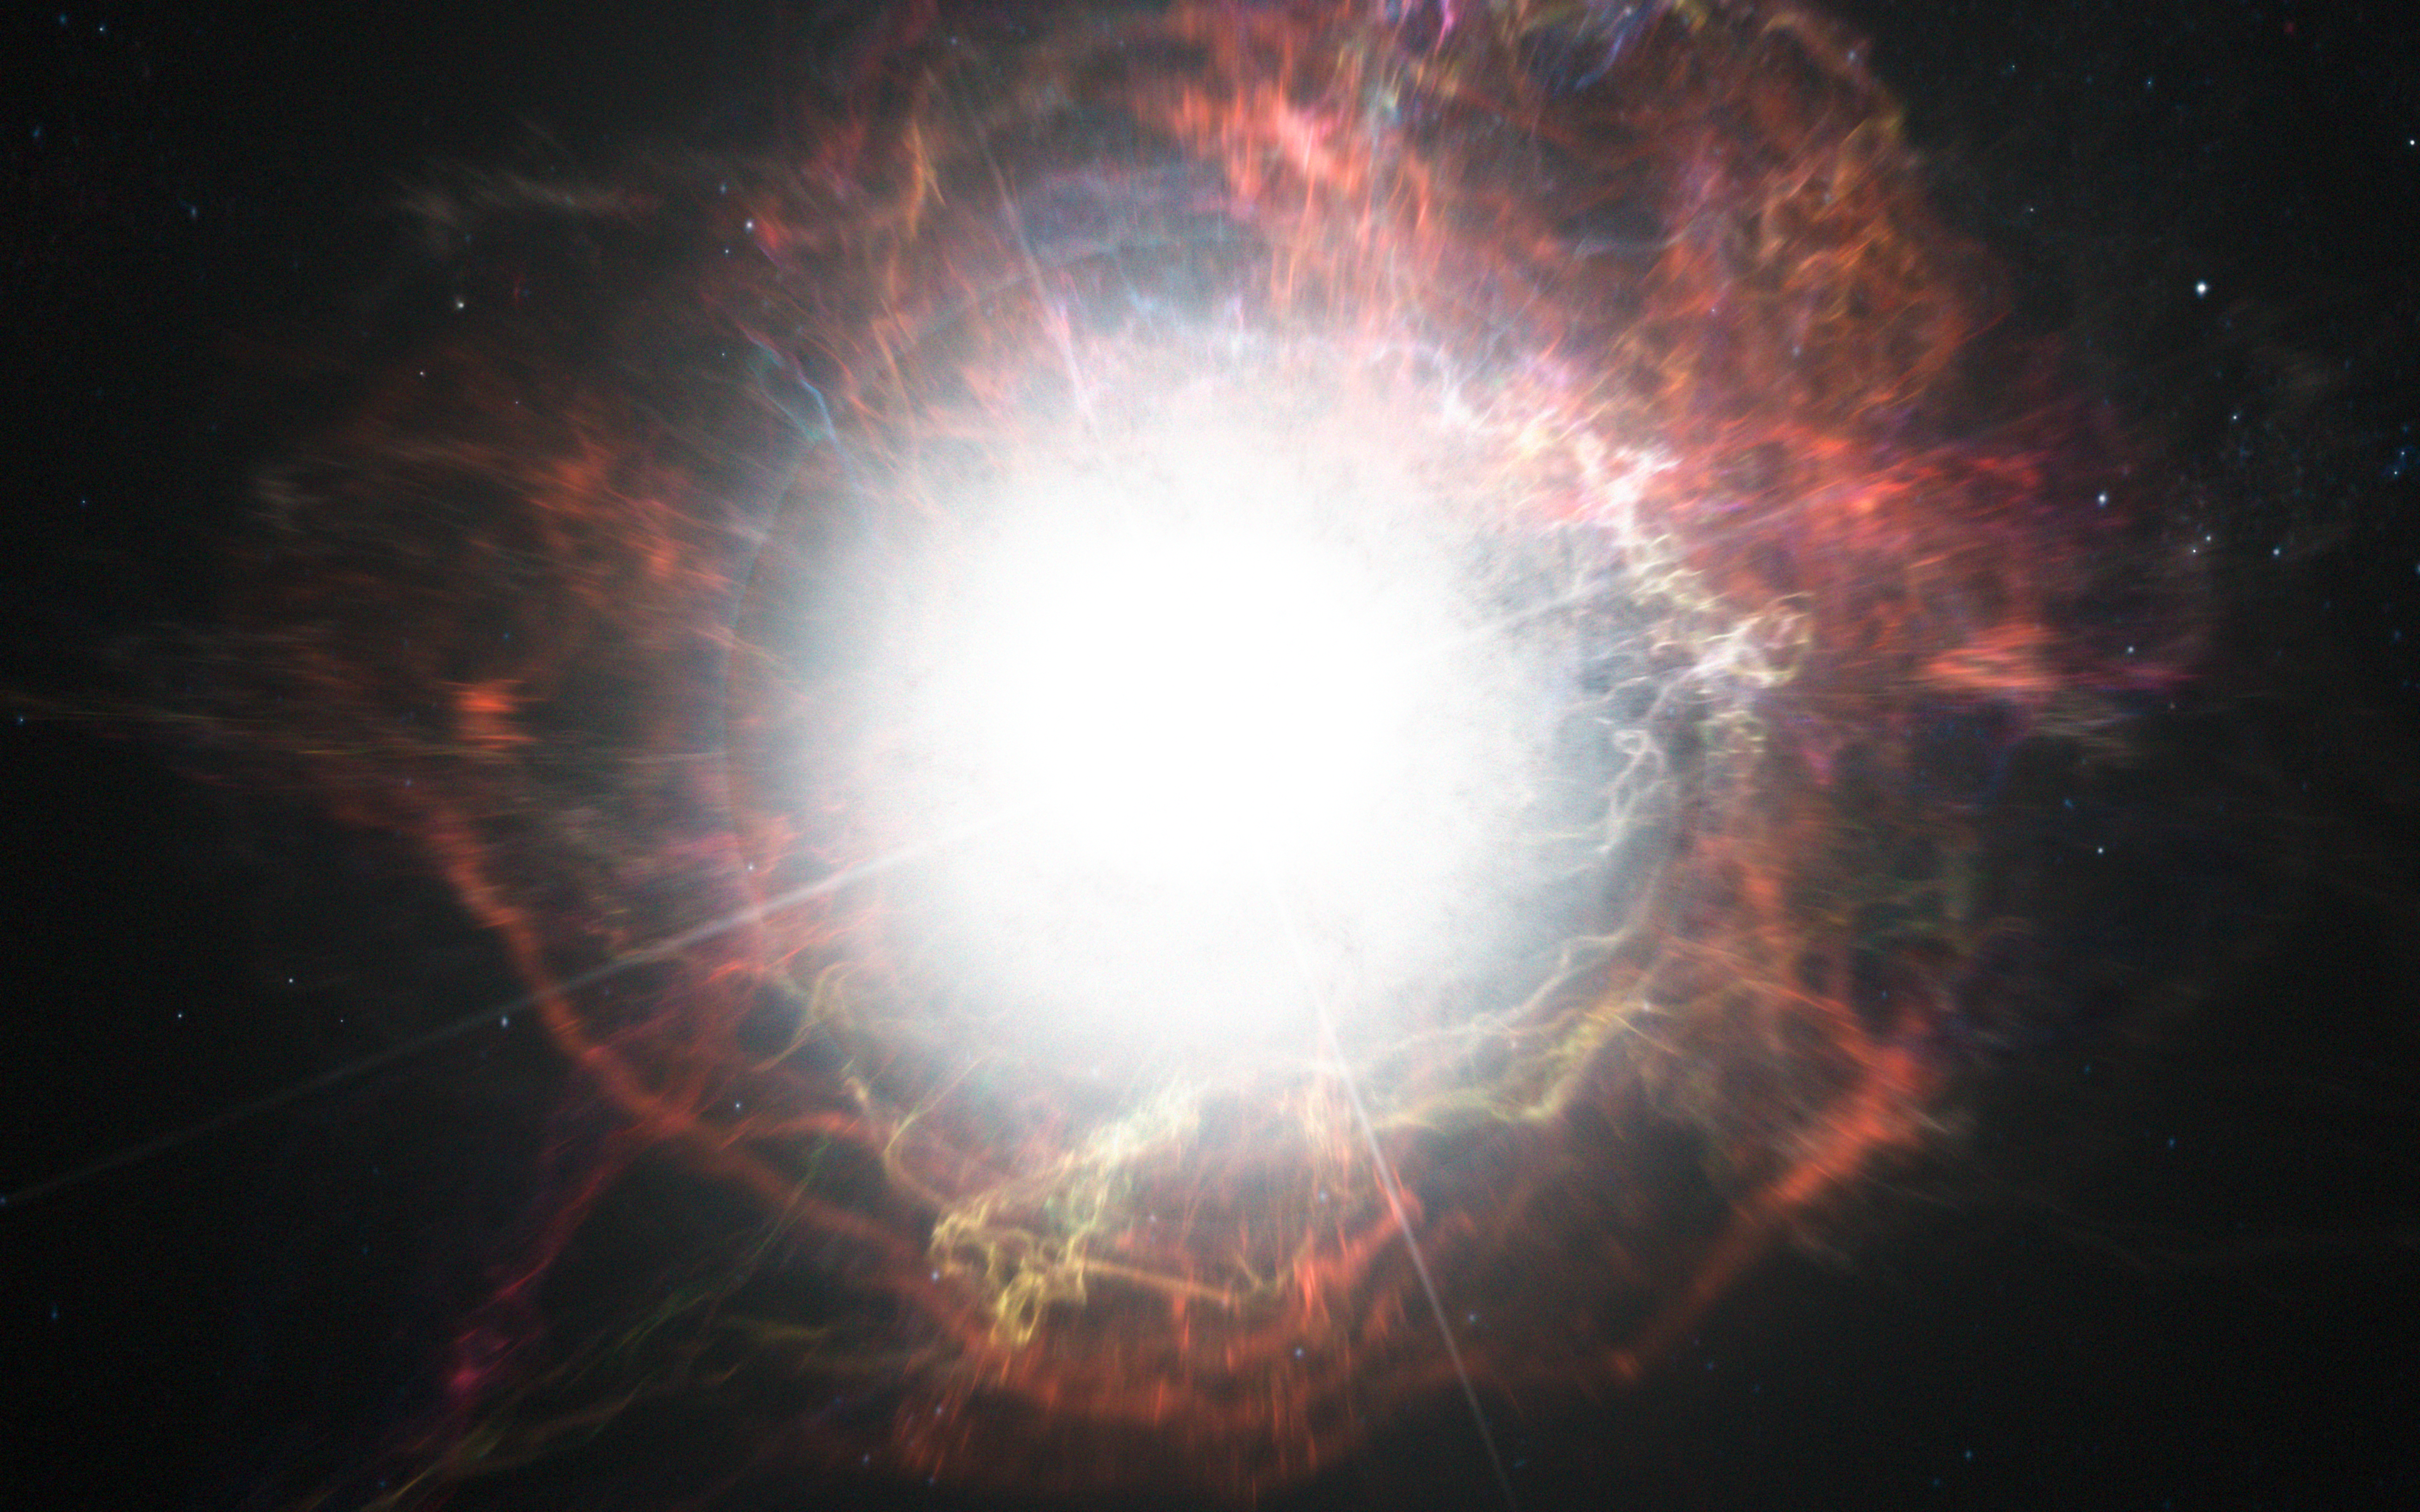

Artist’s impression of dust formation around a supernova explosion

This artist’s impression shows dust forming in the environment around a supernova explosion. VLT observations have shown that these cosmic dust factories make their grains in a two-stage process, starting soon after the explosion, but continuing long afterwards.

Credit: ESO/M. Kornmesser